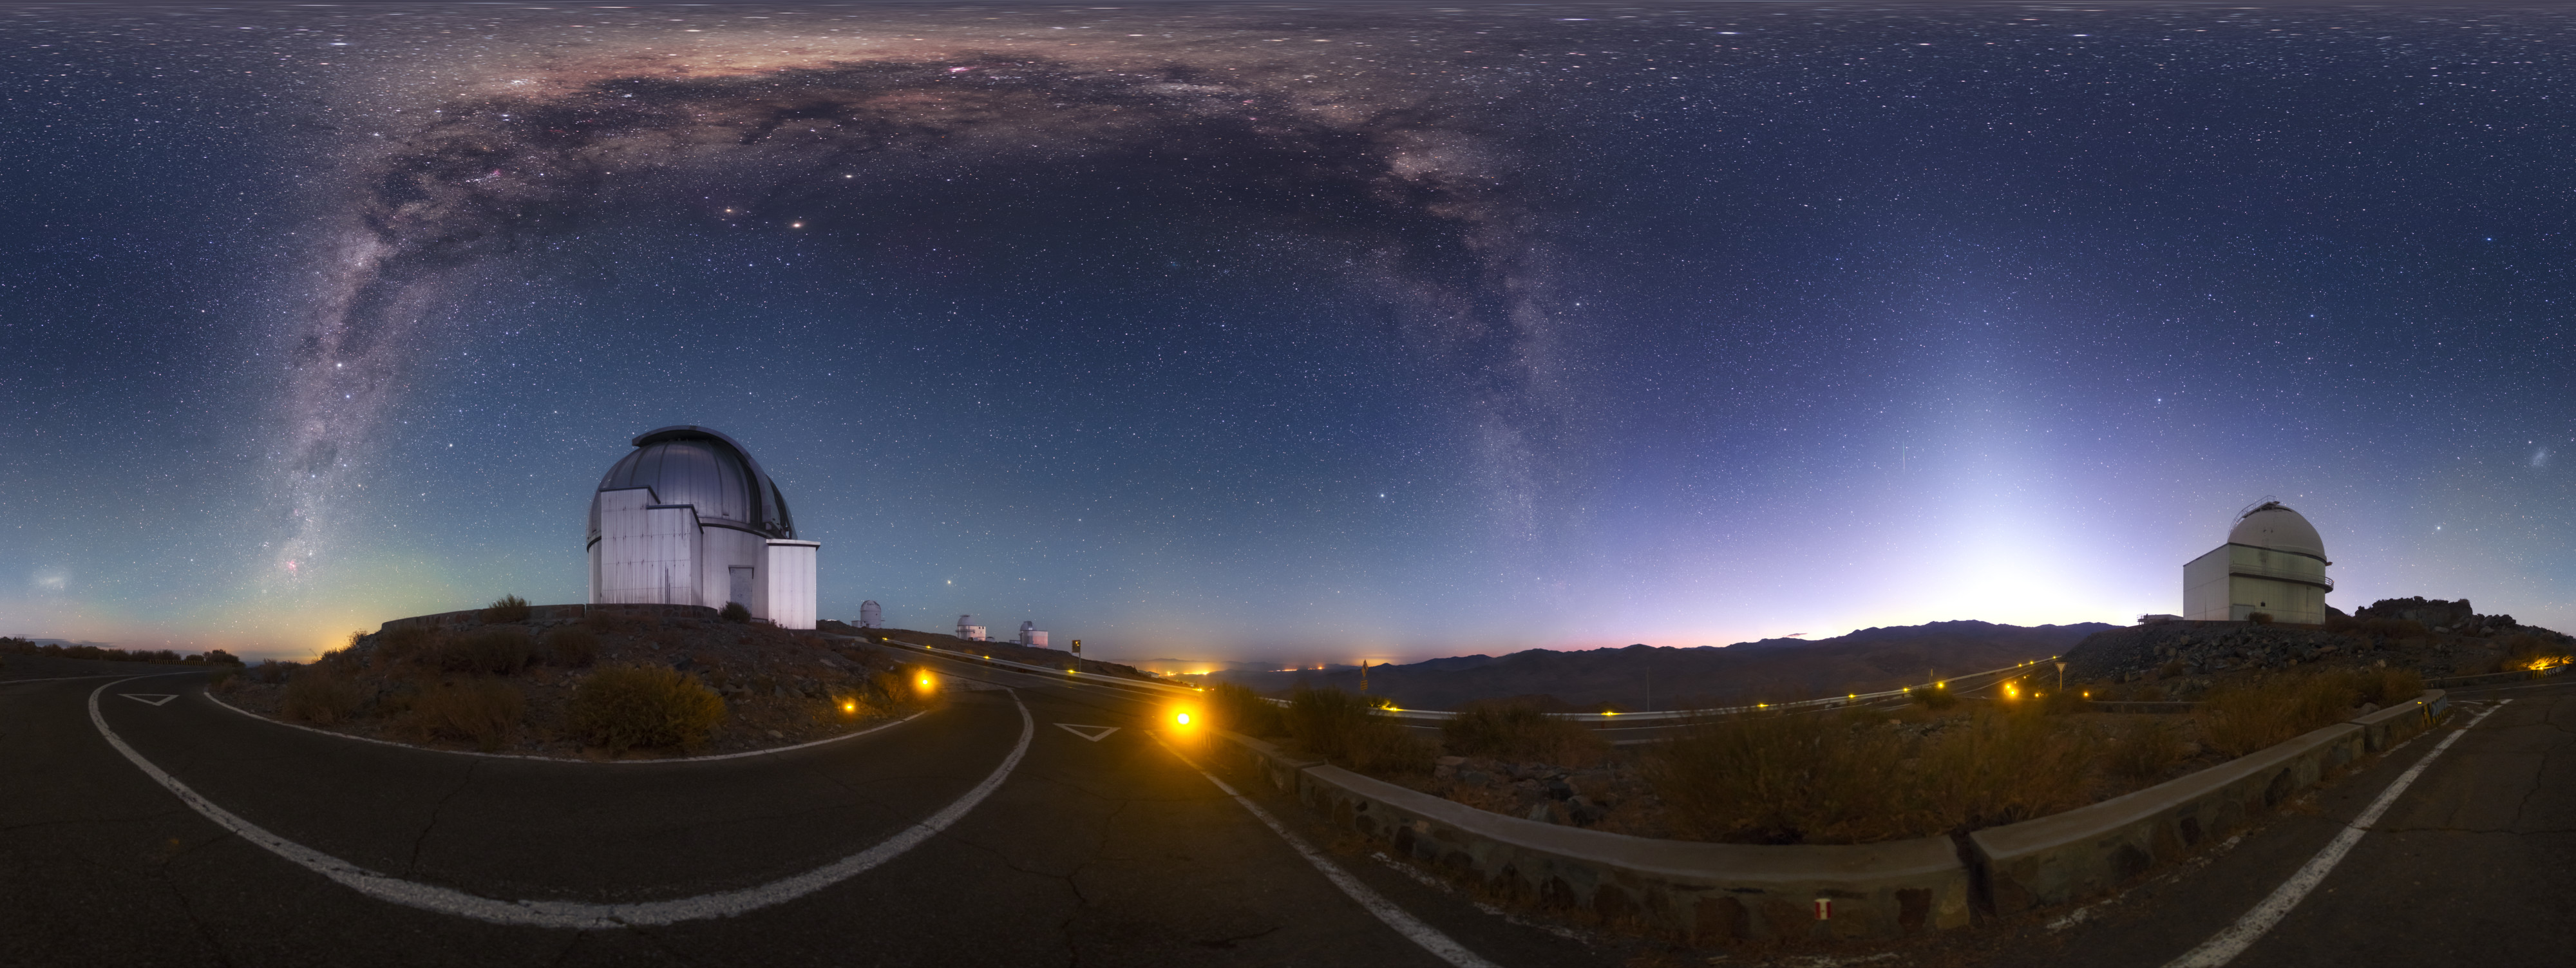

A spectacle over La Silla

The arrival of daylight at ESO’s La Silla Observatory reveals the splendour of the Universe beyond our little planet in dazzling detail. The Milky Way stretches overhead as a streaming banner of dust backlit by the light of billions of stars. Clouds of interstellar dust grow thickest towards the constellation of Sagittarius (The Archer), which marks the centre of the galaxy — the core around which the spectacular spiral arms rotate. The Galactic Centre also houses a supermassive black hole that produces huge amounts of energy as it consumes its surroundings (Sagittarius A*).

ESO’s telescopes helped to characterise this monstrous black hole. An almost three-decade-long study used several of ESO’s flagship telescopes — including one of the Very Large Telescope’s 8.2-metre Unit Telescopes (Yepun) situated at ESO’s Paranal Observatory, and the 3.5-metre New Technology Telescope (NTT) at La Silla — to track the motions of stars orbiting the centre of the Milky Way. These observations revealed much about the region, including its distance from Earth, and indicated that it contained an object some four million times more massive than the Sun.

This is not the only incredible discovery to come out of La Silla. Telescopes at the observatory have provided proof that long gamma-ray bursts are linked to the ultimate explosion of massive stars, contributed to the discovery of the accelerating expansion of the Universe, and found a potentially habitable exoplanet around the nearest star to Earth, Proxima Centauri.

Credit: P. Horálek/ESO